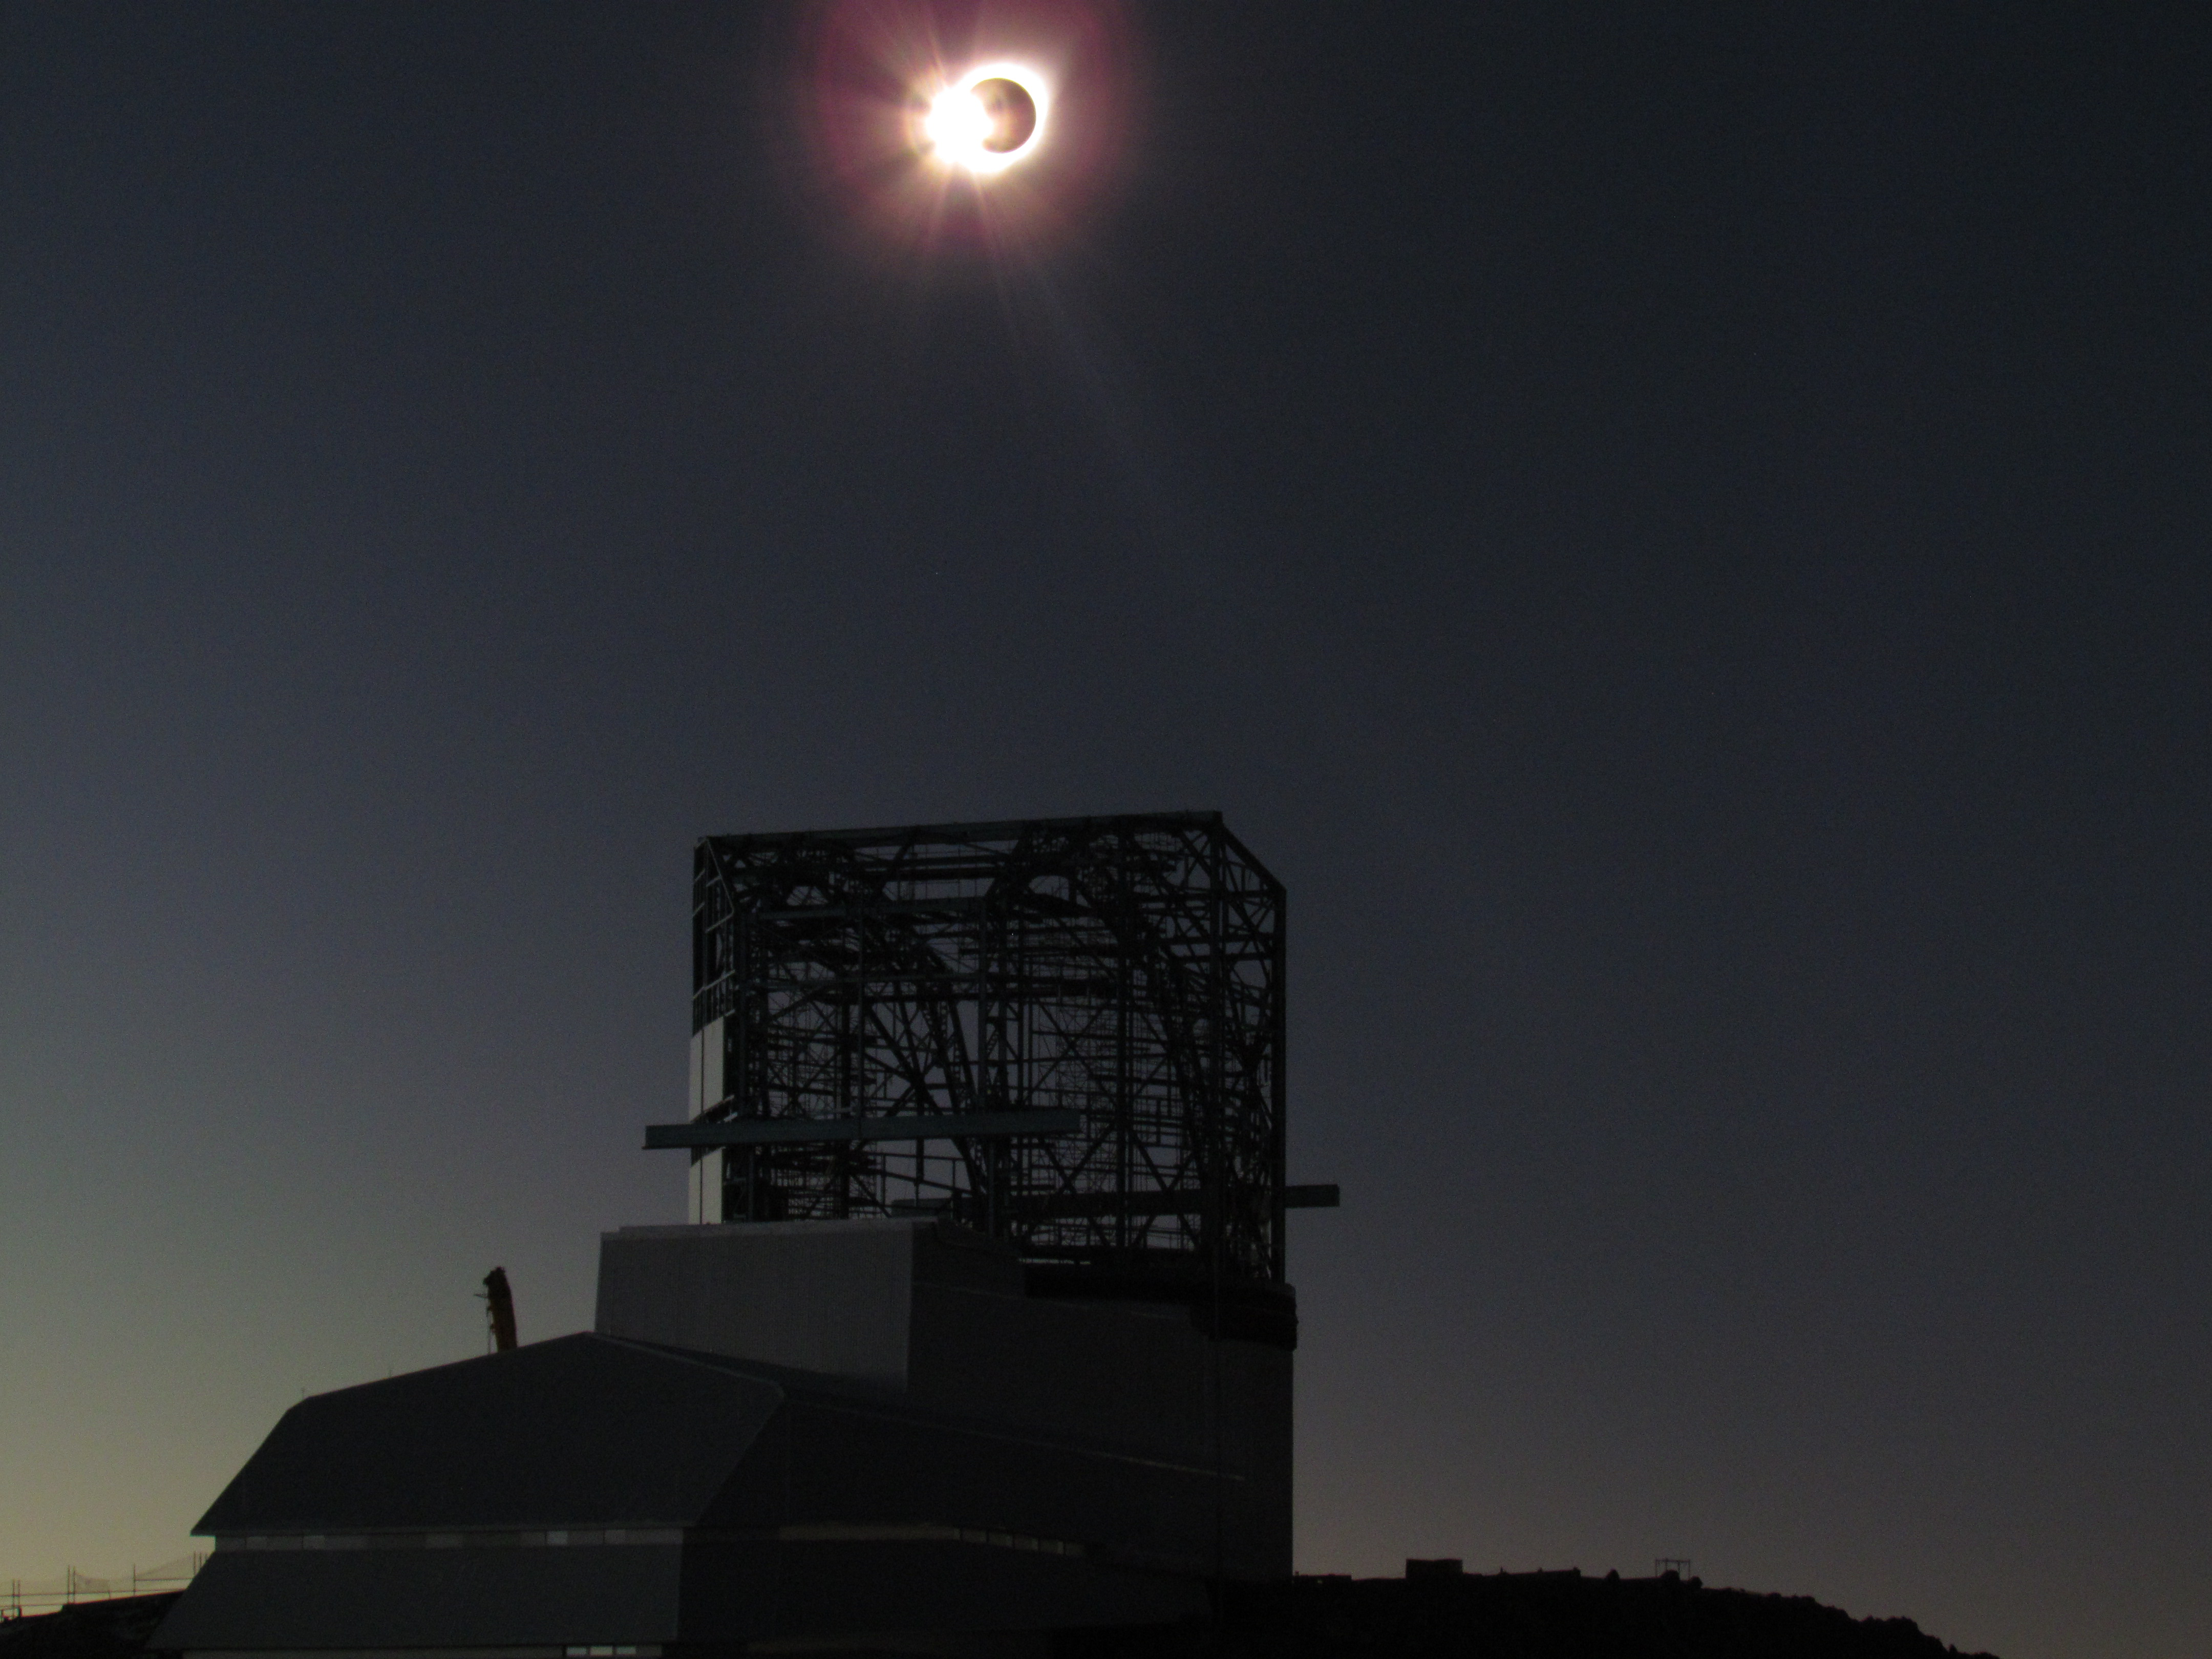

Eclipse over LSST Facility

A total solar eclipse occurred on July 2, 2019 over Cerro Pachón in Chile.

Credit: G. Poczulp Rubin Observatory/AURA/NSF